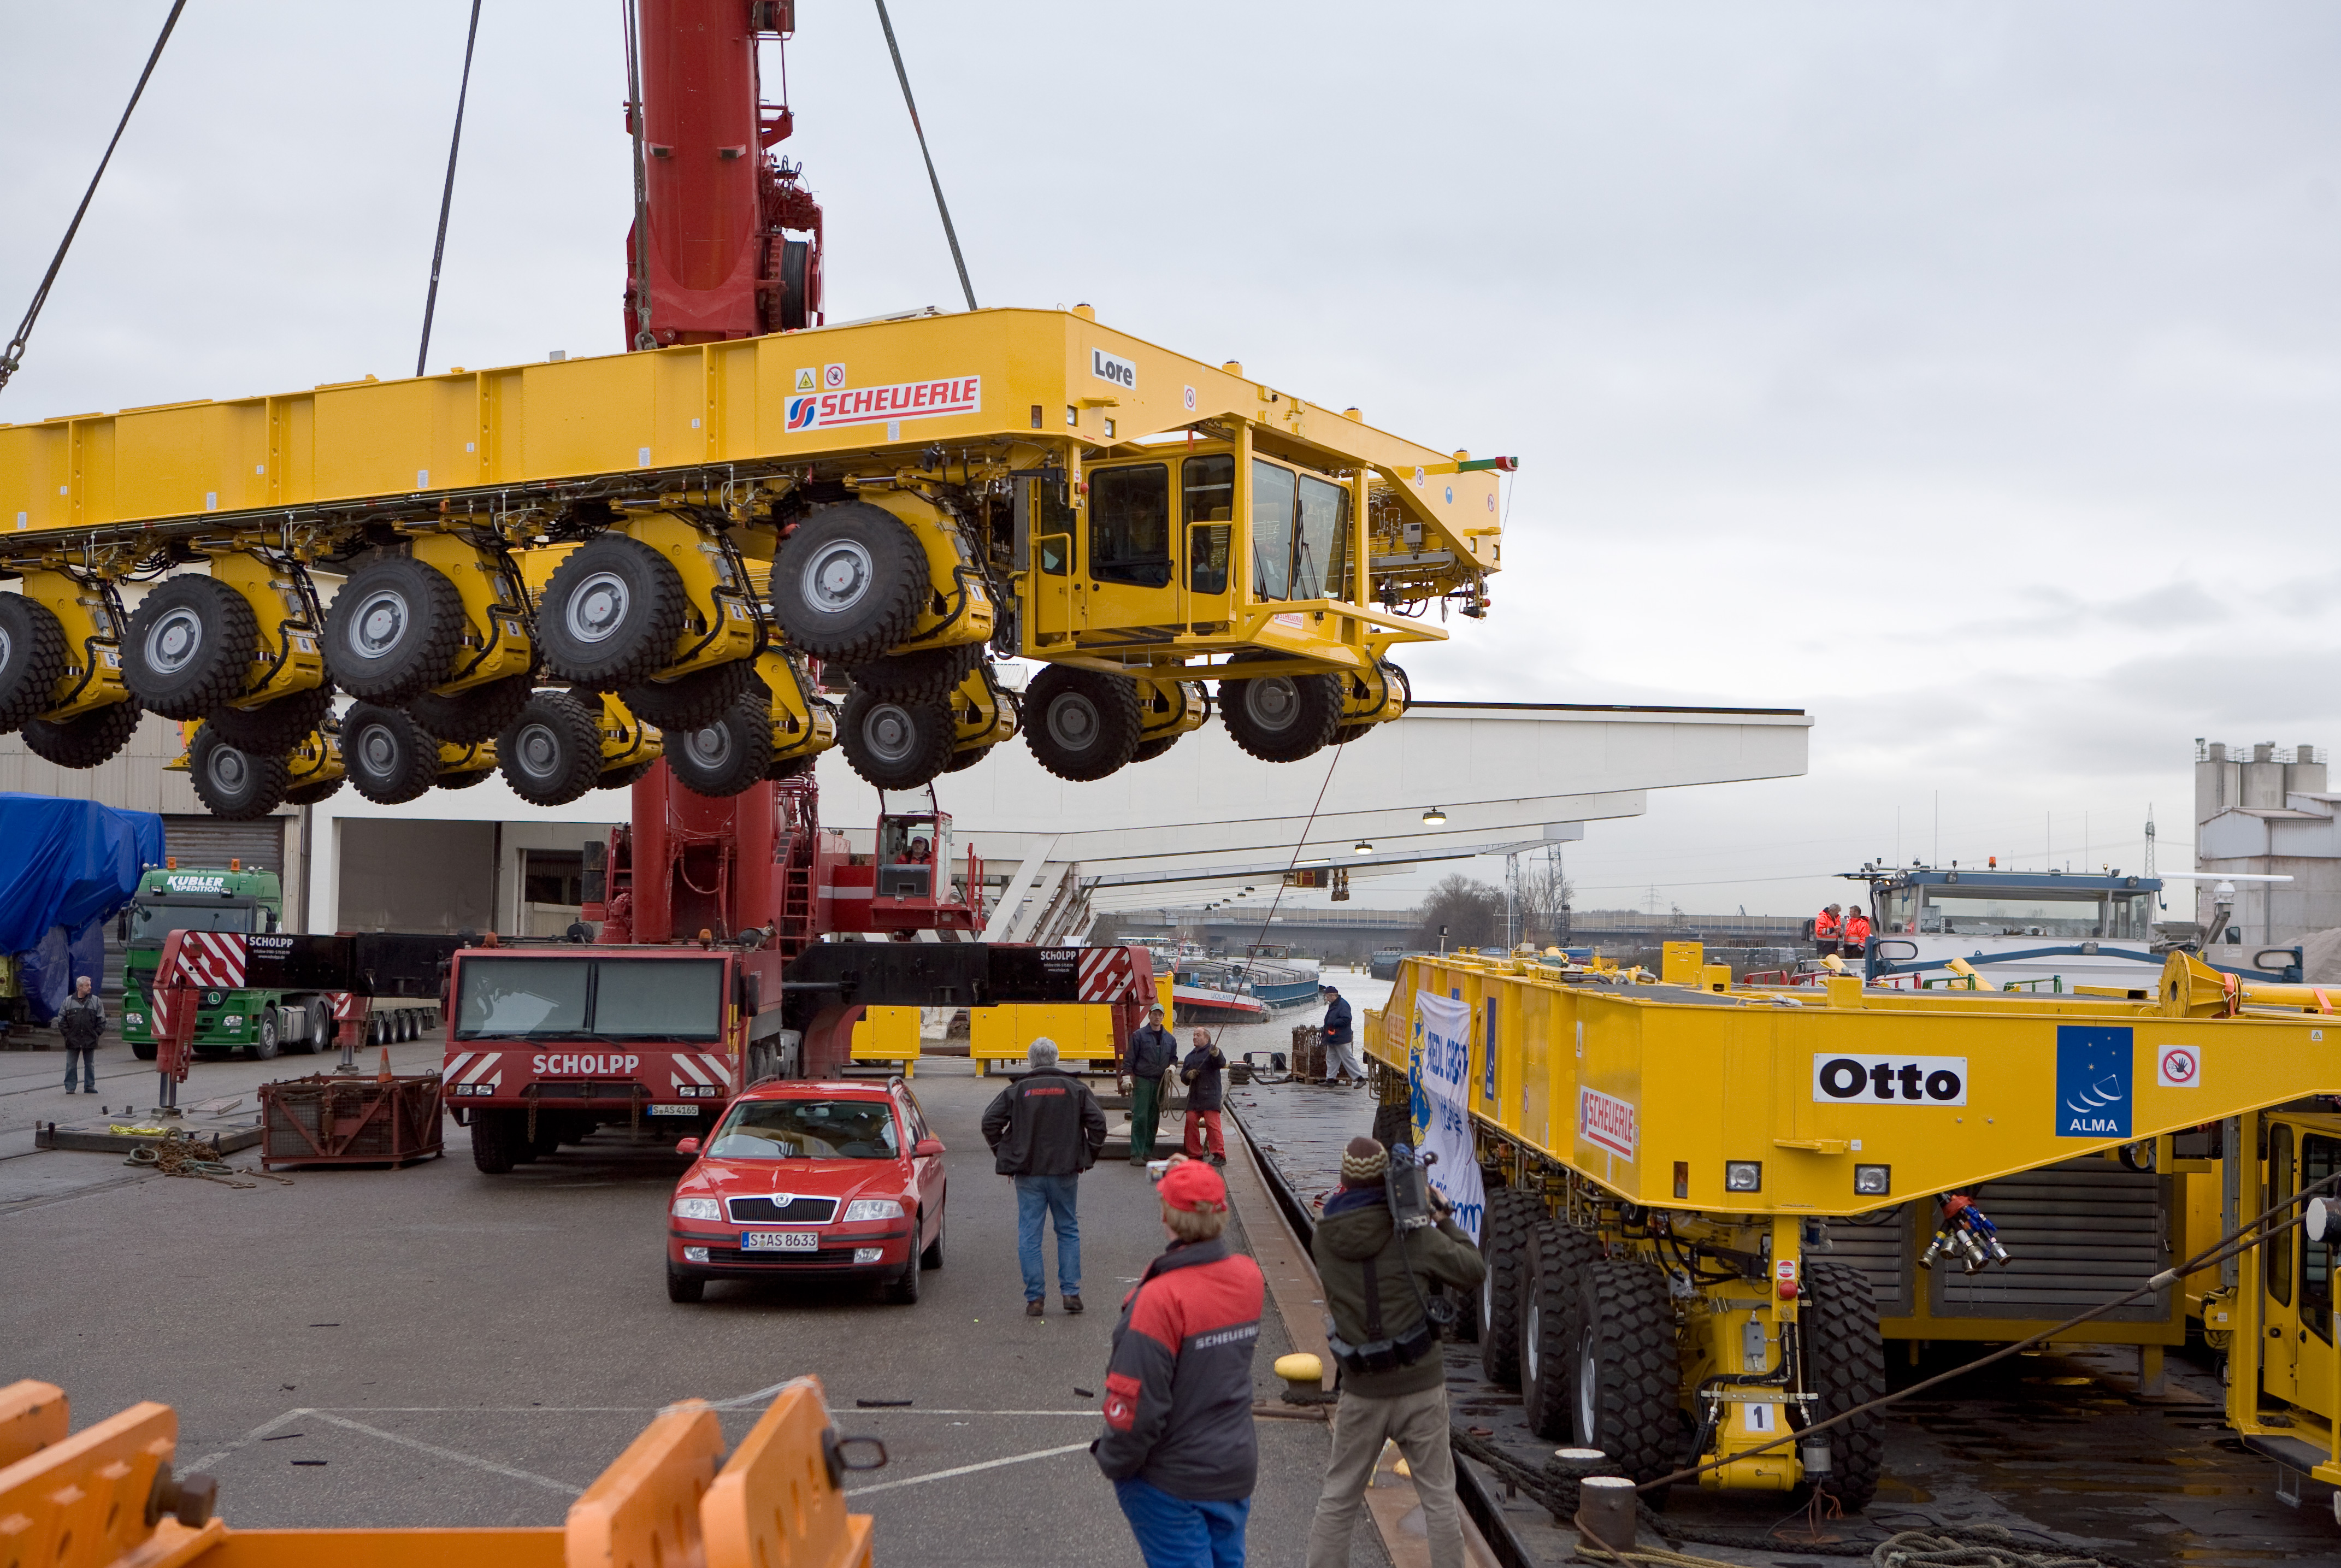

ALMA transporters

On December 3 and 4 - 2007, the two ALMA antenna transporters, Otto and Lore, were being loaded onto a barge on the Neckar at Heilbronn harbour (Germany) to start their long journey to Chile. From there, they will travel to Antwerpen (Belgium) and then put onto a ship towards the port of Mejillones, in the north of Chile, to finally reach the ALMA base, close to San Pedro de Atacama. The ALMA antenna transporters are each 20 meter long, 10 meter wide and 6 meter high, and weigh 130 tonnes. They will be able to transport a 115-tonne antenna and set it down on a concrete pad within millimeters of a prescribed position. Image taken in December 2007.

Credit: ALMA (ESO/NAOJ/NRAO)